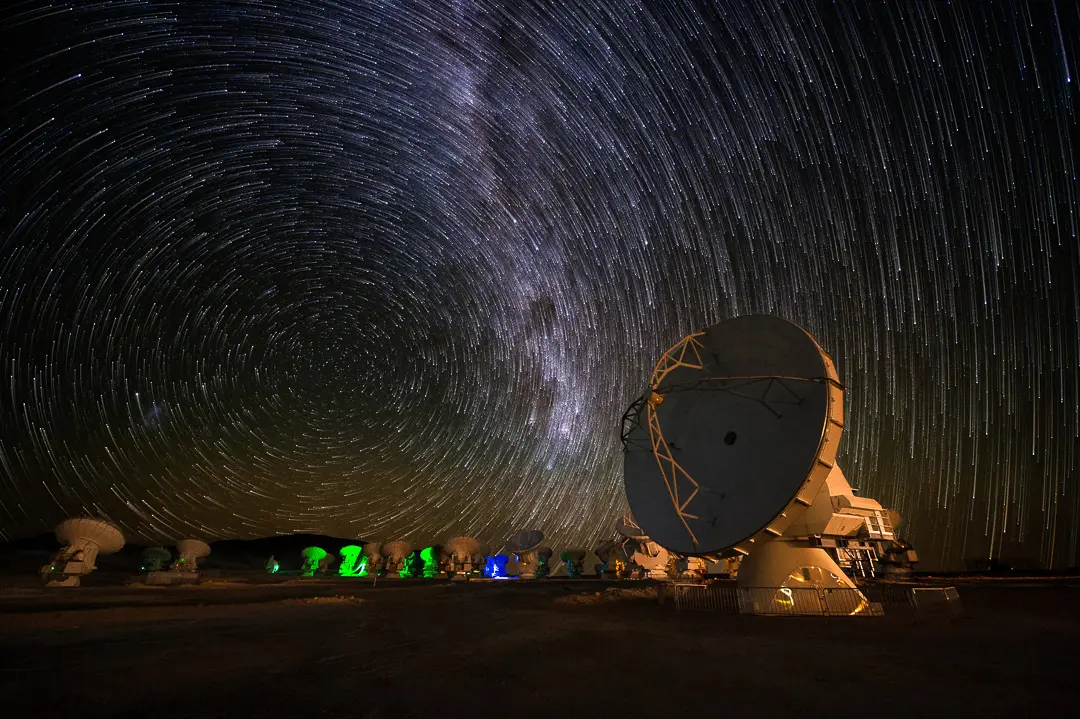

Trail of stars over the Atacama

The rotation of the Earth, revealed by the photograph’s long exposure. This picture was taken on the Chajnantor Plateau, at an altitude of 5000 metres in the Chilean Andes. This is the site of the ALMA telescope, the most powerful for observing the cool Universe — molecular gas and dust, as well as the relic radiation of the Big Bang.

Credit: José Francisco Salgado